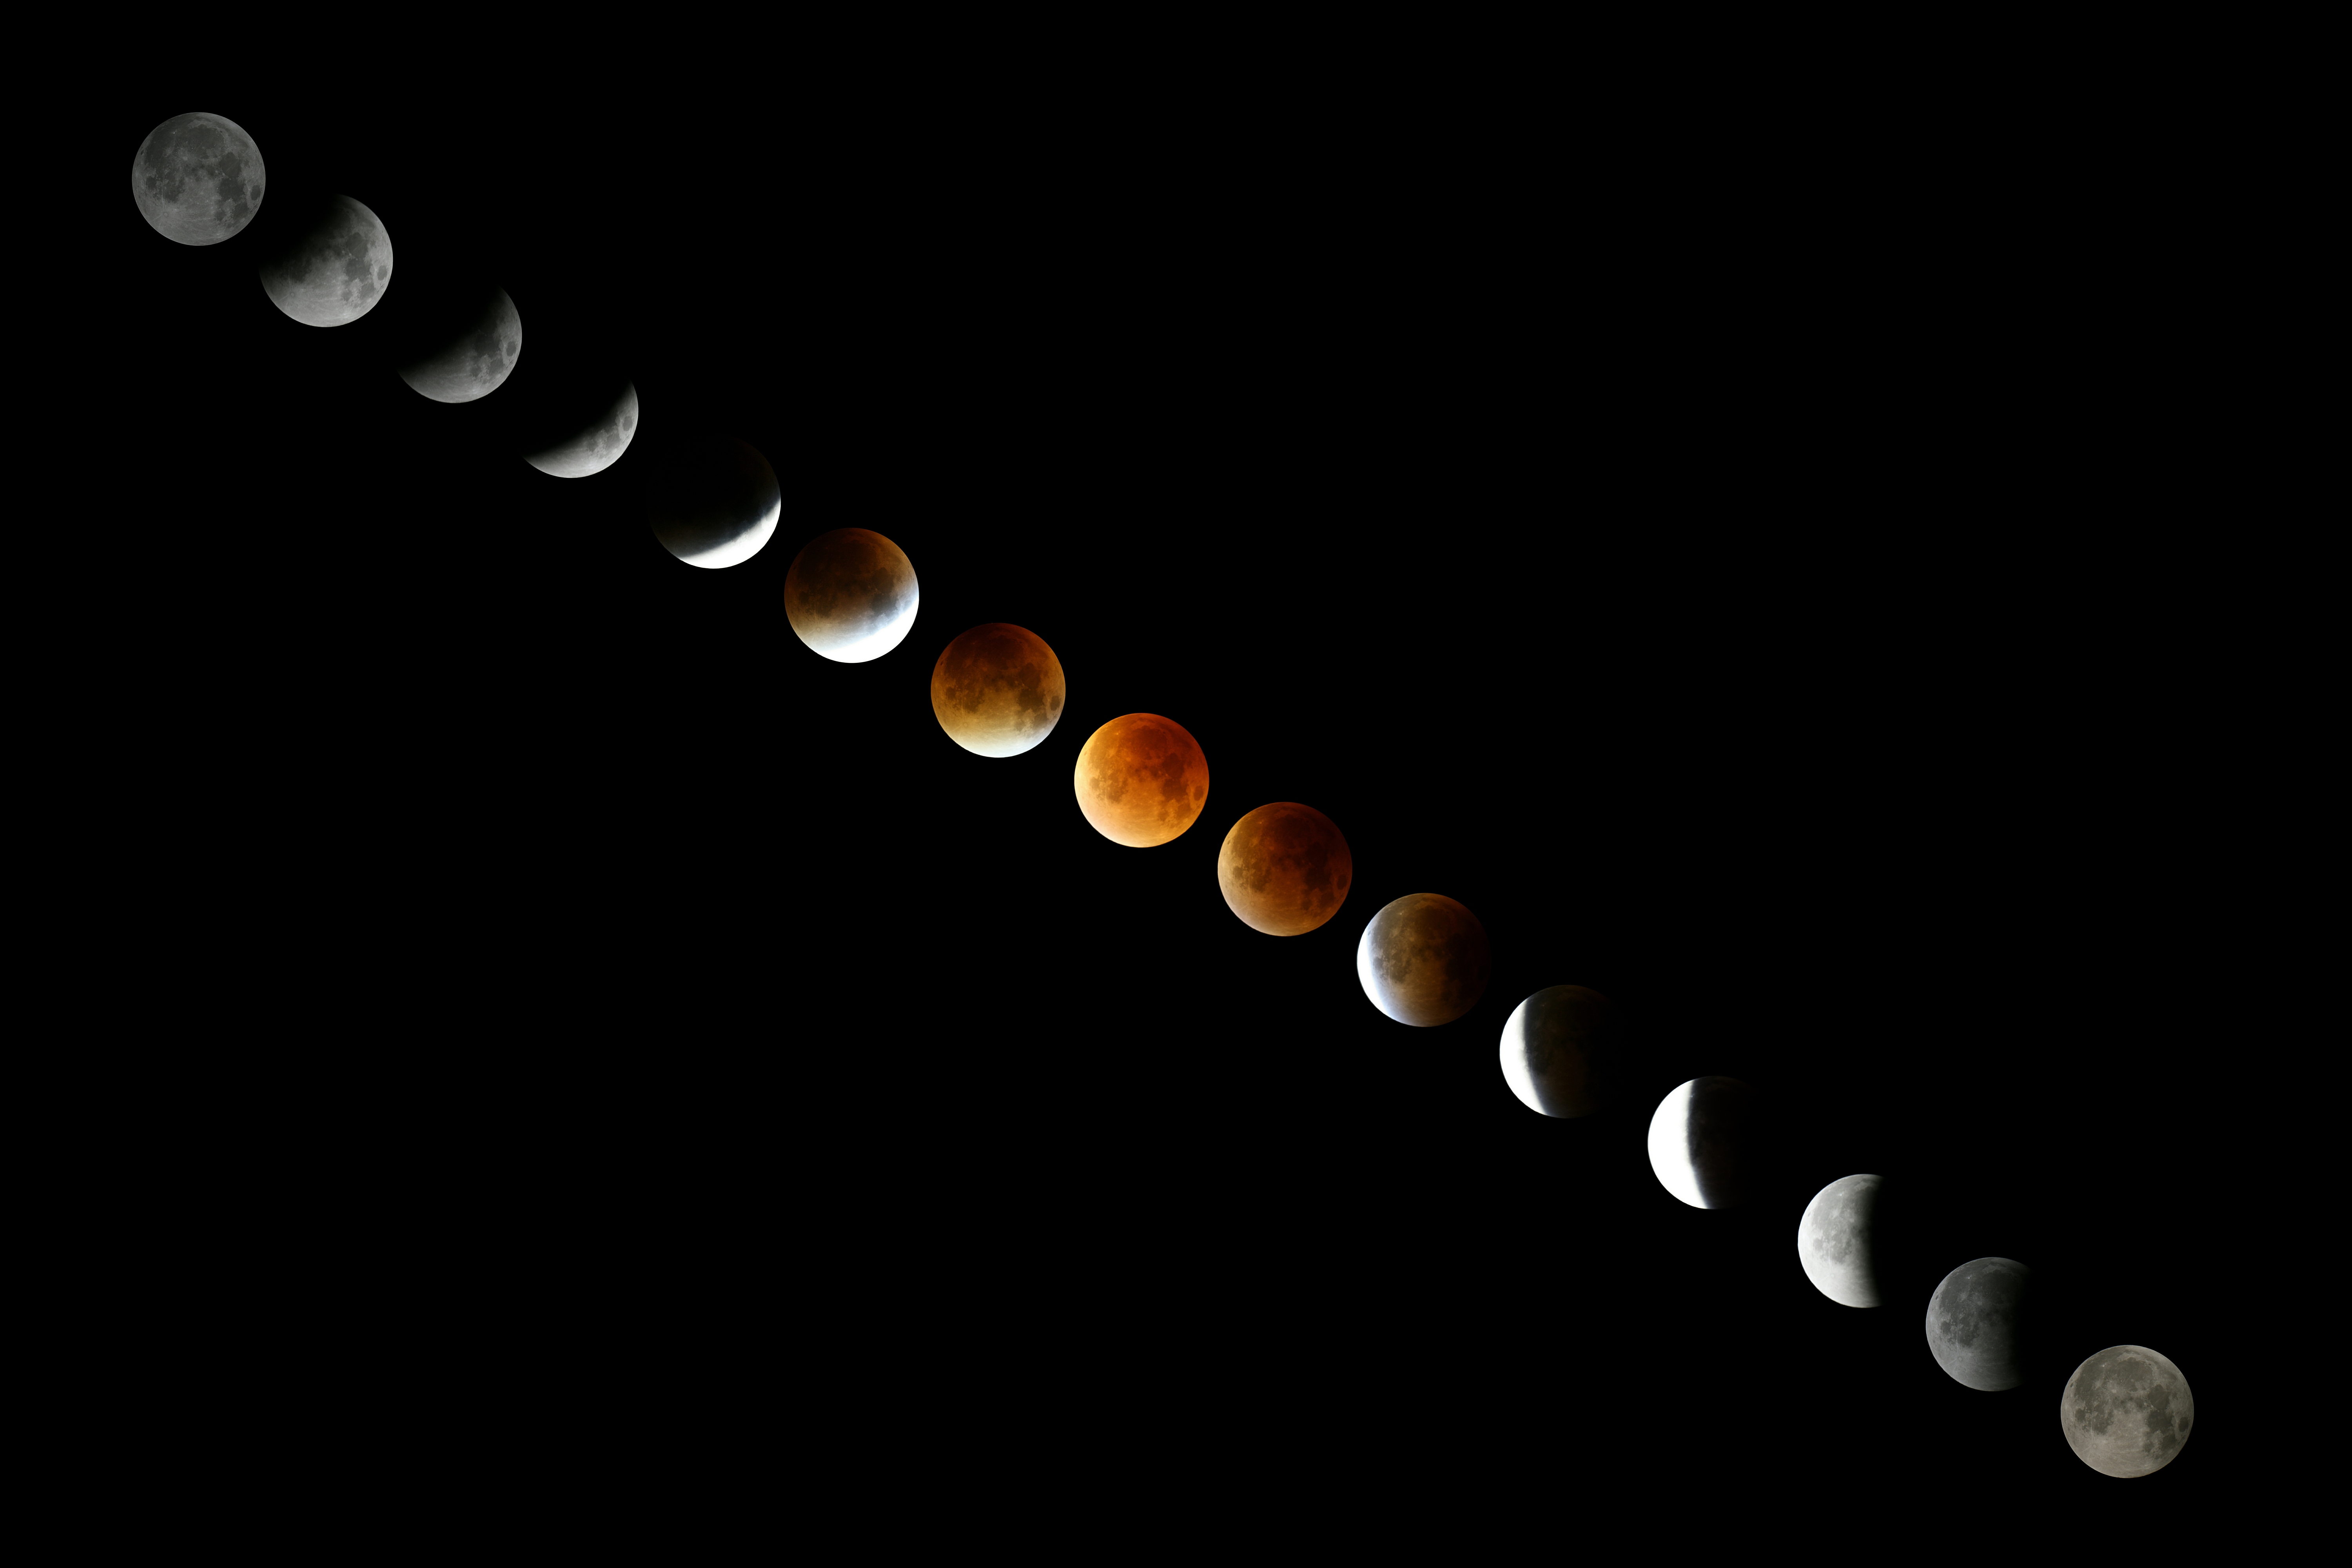

Total lunar eclipse, Third Place

Third place in the 2021 IAU OAE Astrophotography Contest, category Total lunar eclipse: Red Moon, by Daniel Henrion, France.

Time-lapse images of a total supermoon lunar eclipse that took place on 28 September 2015. The photos show the Moon during the time it moved through the Earth´s umbra: Earth´s umbra touched the Moon´s outer limb at 1.07 a.m. UTC (upper left corner) and left the Moon´s surface at 4.27 a.m. UTC (lower right corner).

Credit: Daniel Henrion/IAU OAE